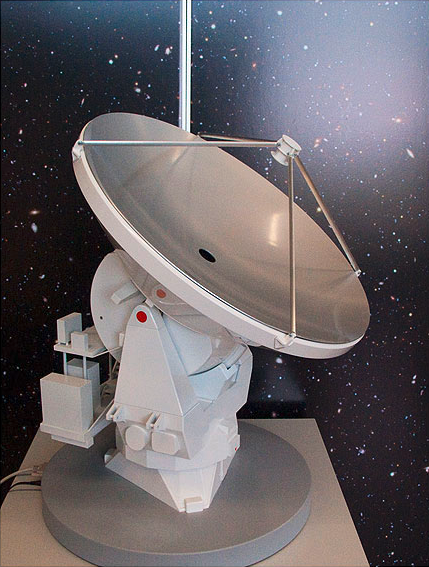

ALMA antenna model 02

ALMA single antenna, motorised.

Shipping dimensions: 76cm x 75cm x 117cm, 80kg

Credit: ESO